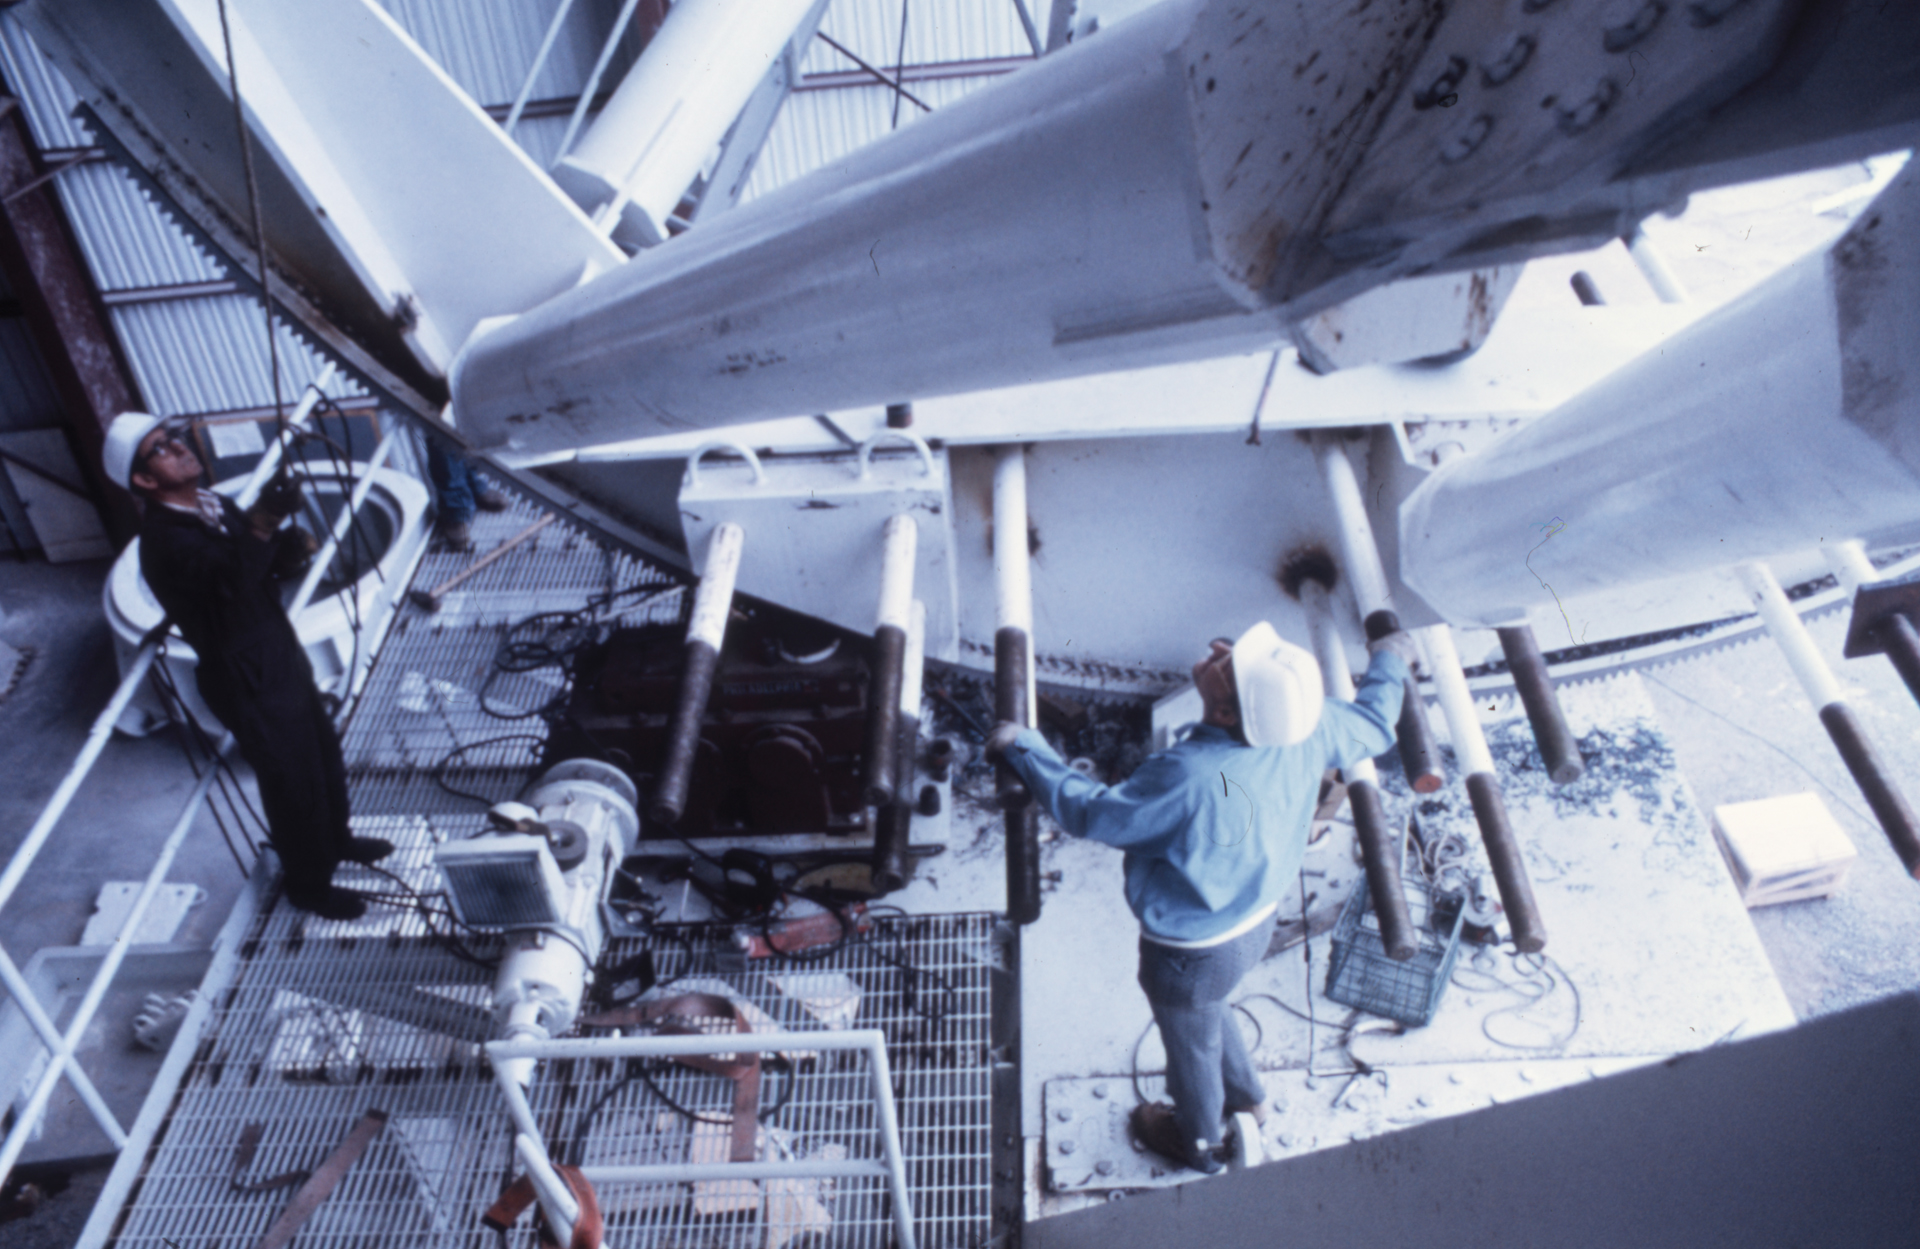

Elevation Gear Overhaul

Inside the Antenna Assembly Building at the Very Large Array (VLA) in central New Mexico, technicians inspect the giant elevation gear of an antenna.

Credit: NRAO/AUI/NSF